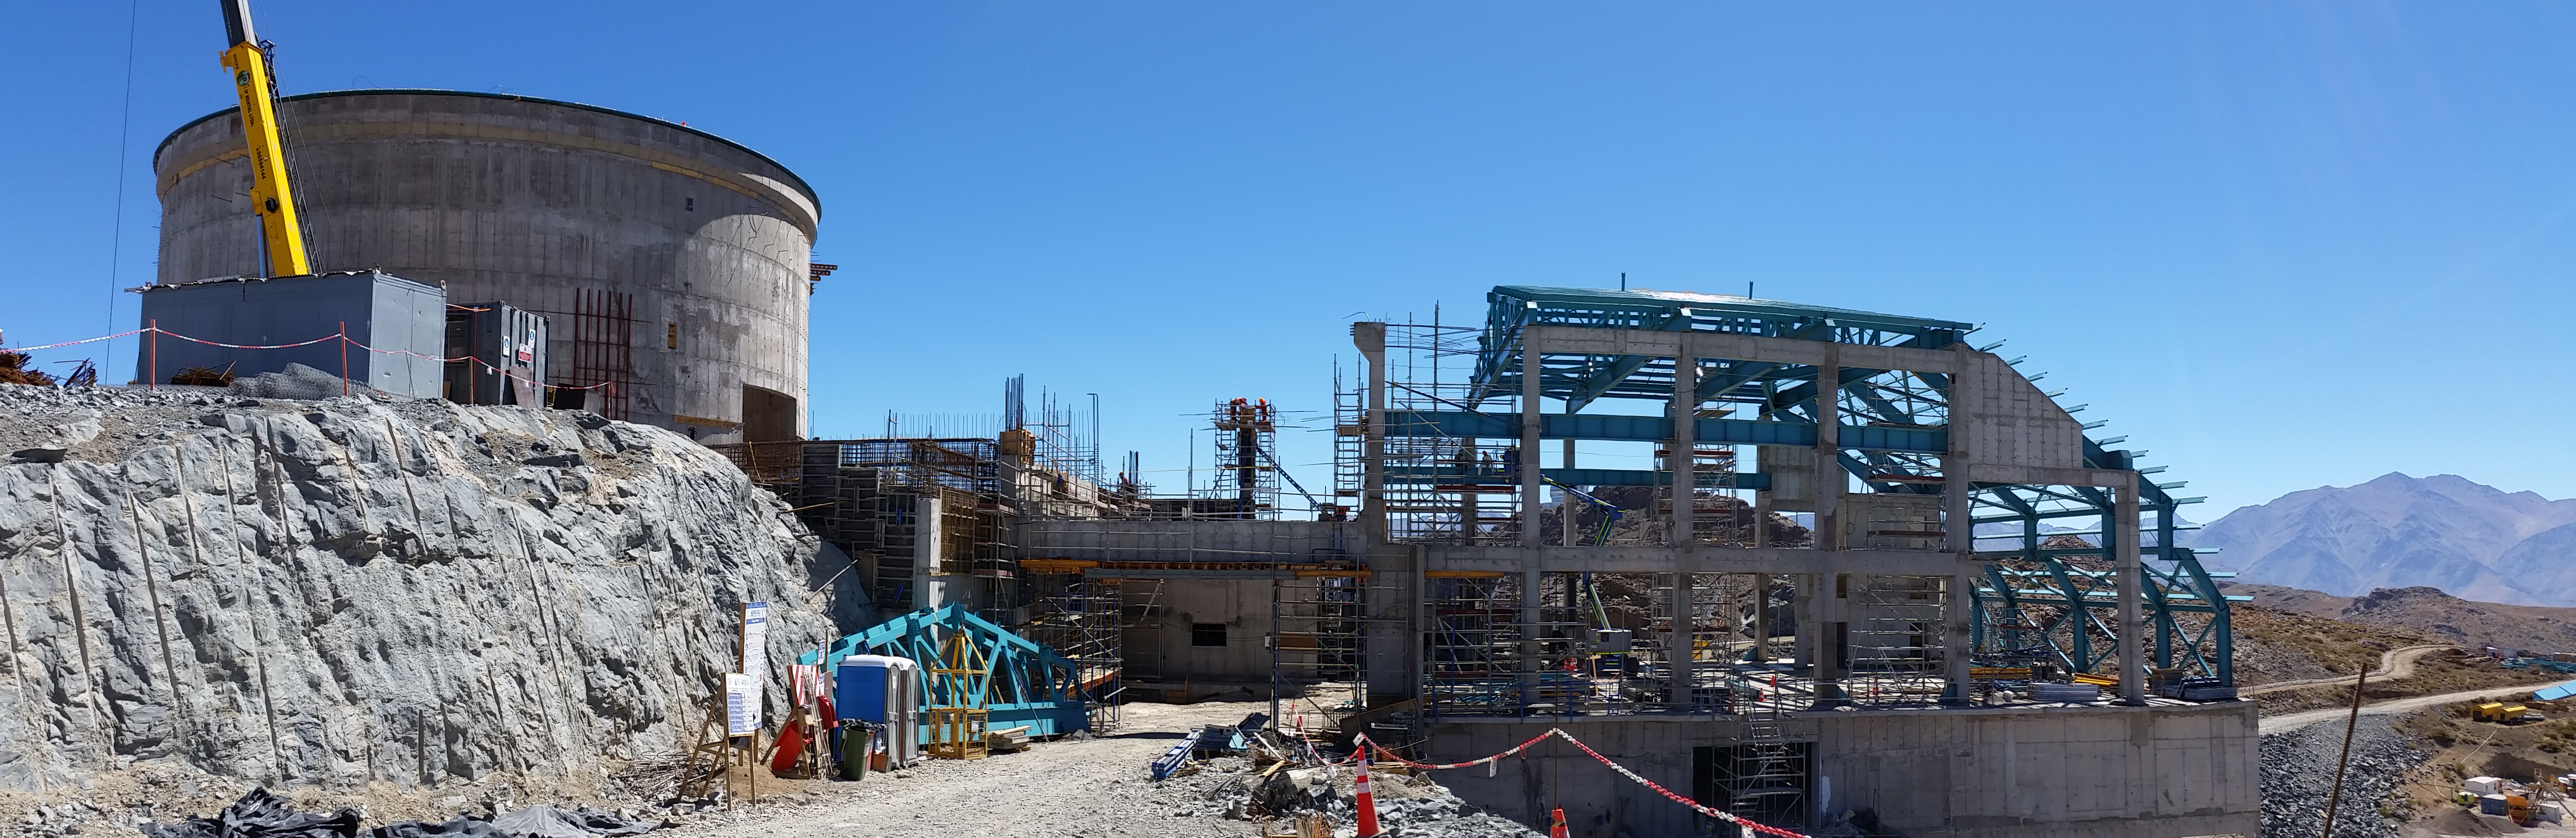

View from the ramp

View from the ramp

Credit: Rubin Observatory/NSF/AURA